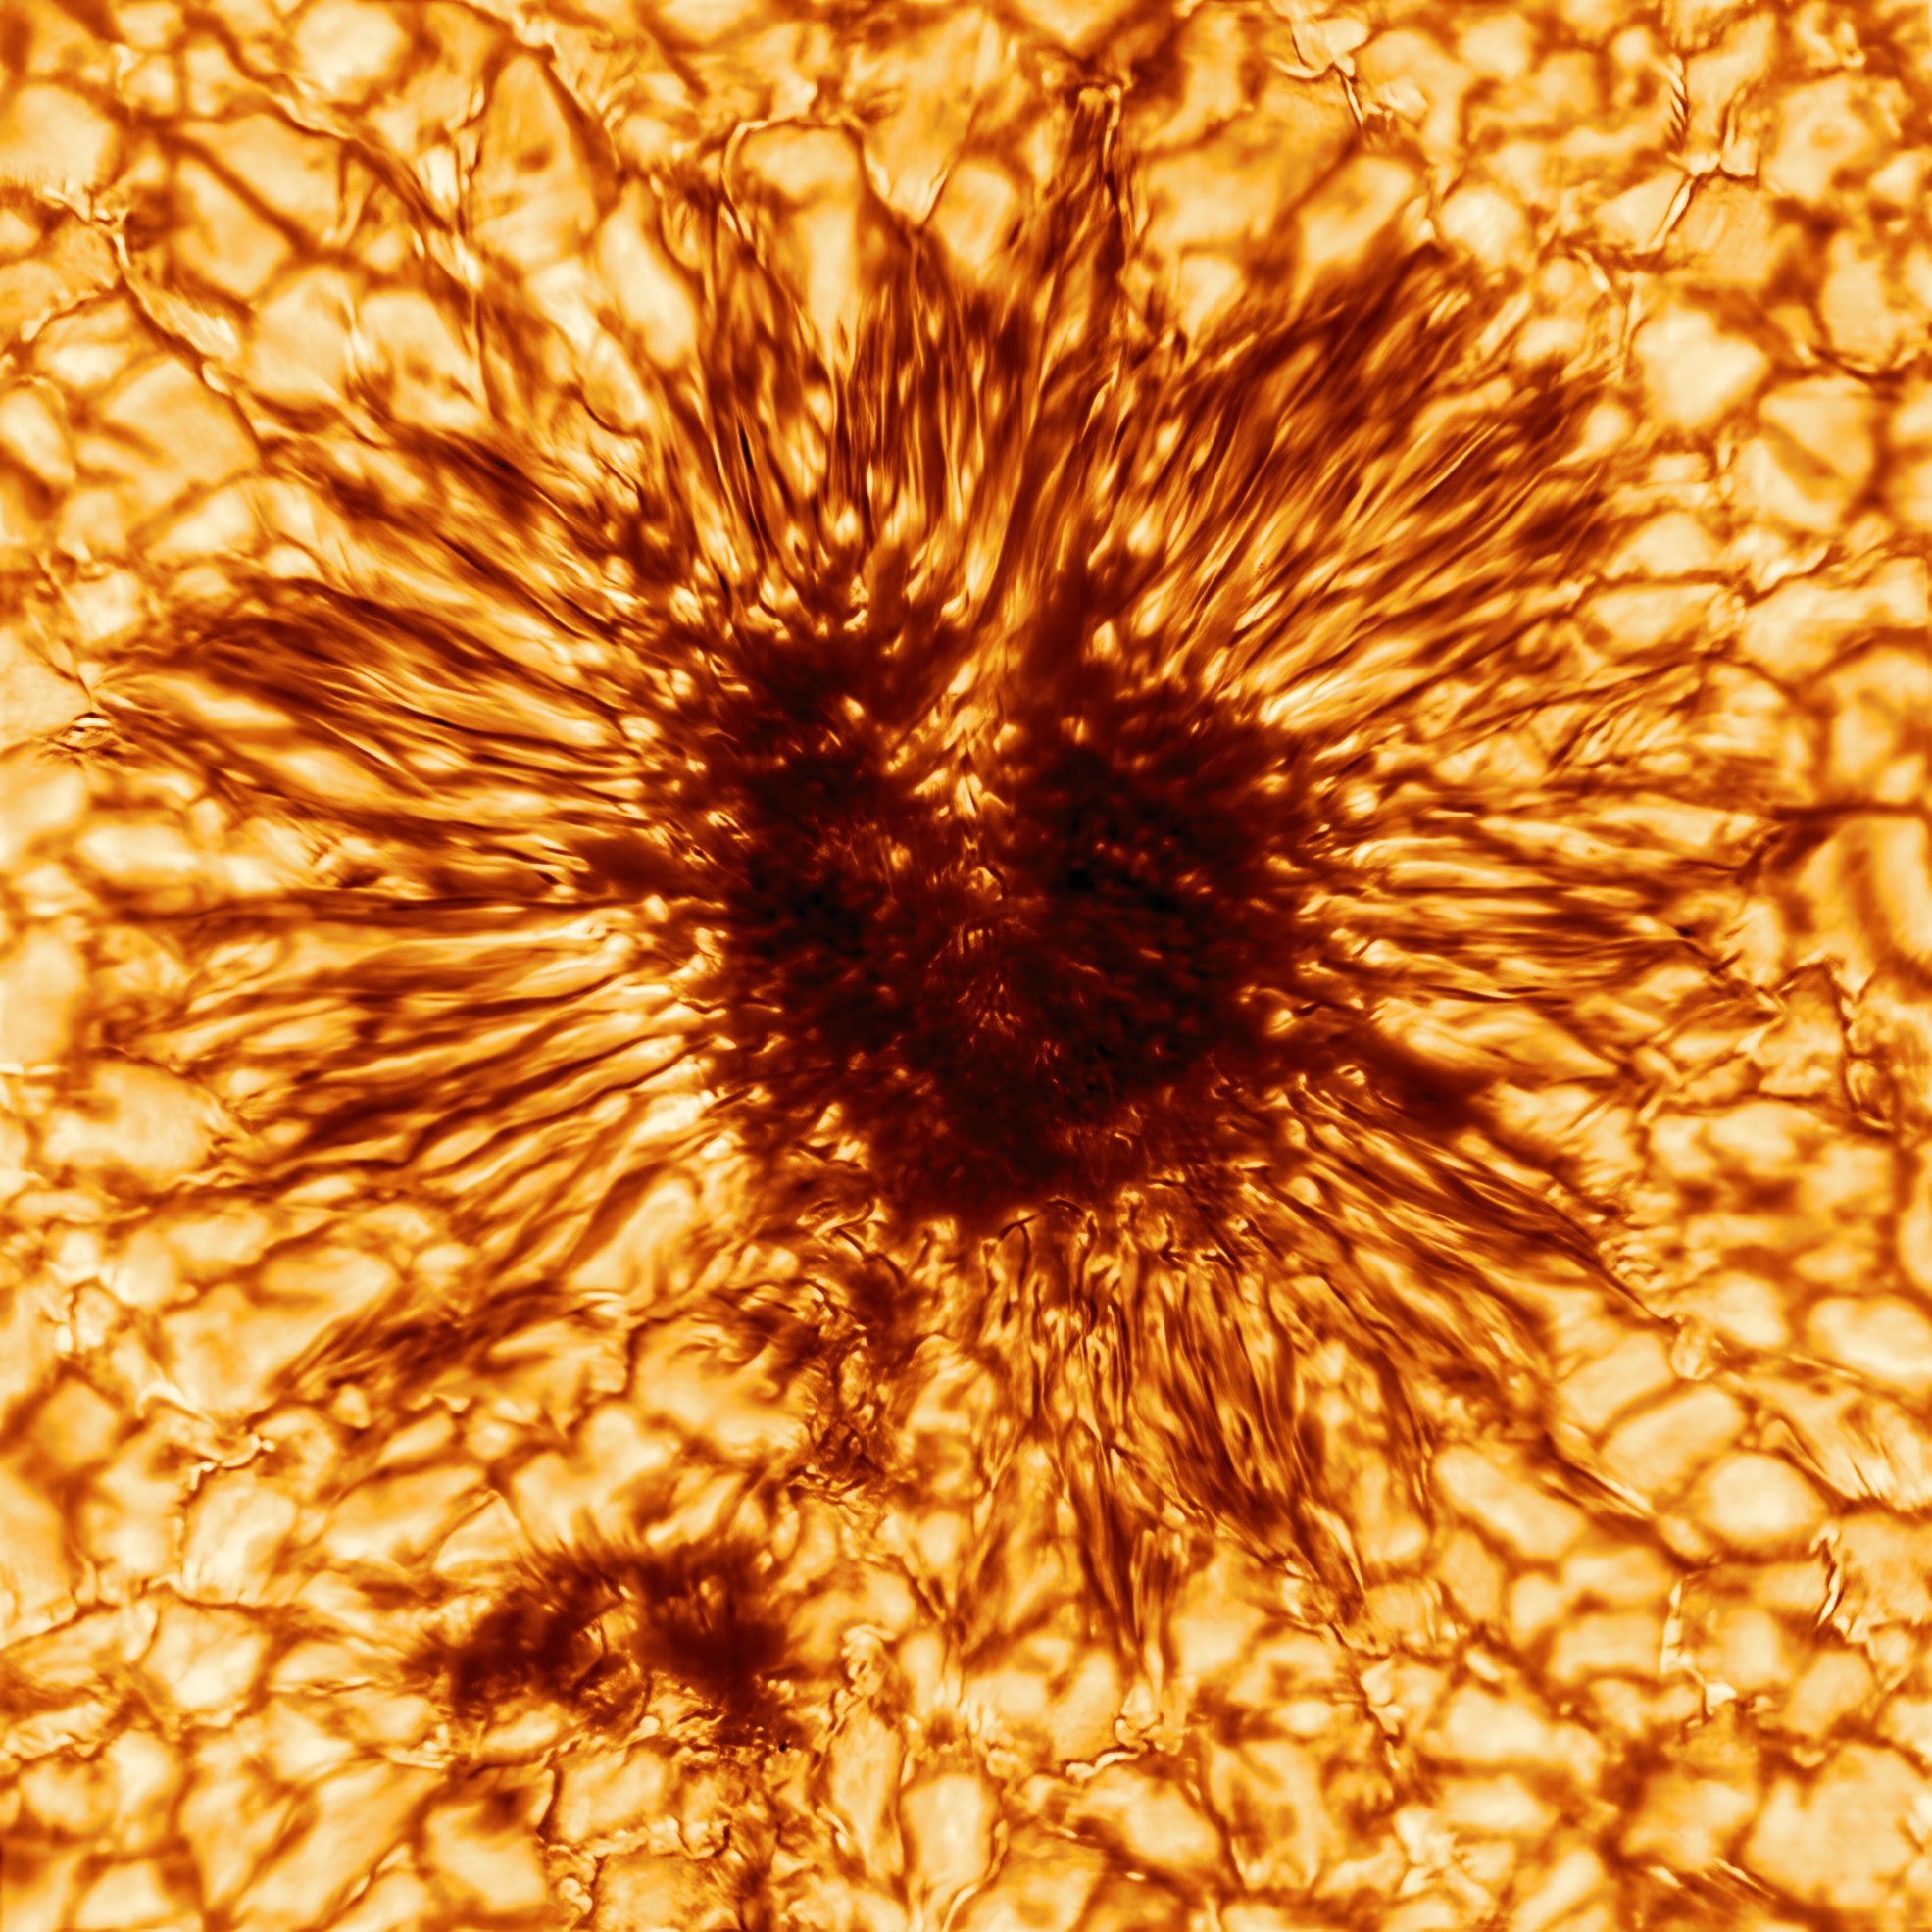

Inouye Solar Telescope Releases First Image of a Sunspot

This is the first sunspot image taken on January 28, 2020 by the NSF’s Inouye Solar Telescope’s Wave Front Correction context viewer. The image reveals striking details of the sunspot's structure as seen at the Sun's surface. The sunspot is sculpted by a convergence of intense magnetic fields and hot gas boiling up from below. This image uses a warm palette of red and orange, but the context viewer took this sunspot image at the wavelength of 530 nanometers - in the greenish-yellow part of the visible spectrum. This is not the same naked eye sunspot group visible on the Sun in late November and early December 2020.

Credit: NSO/AURA/NSF